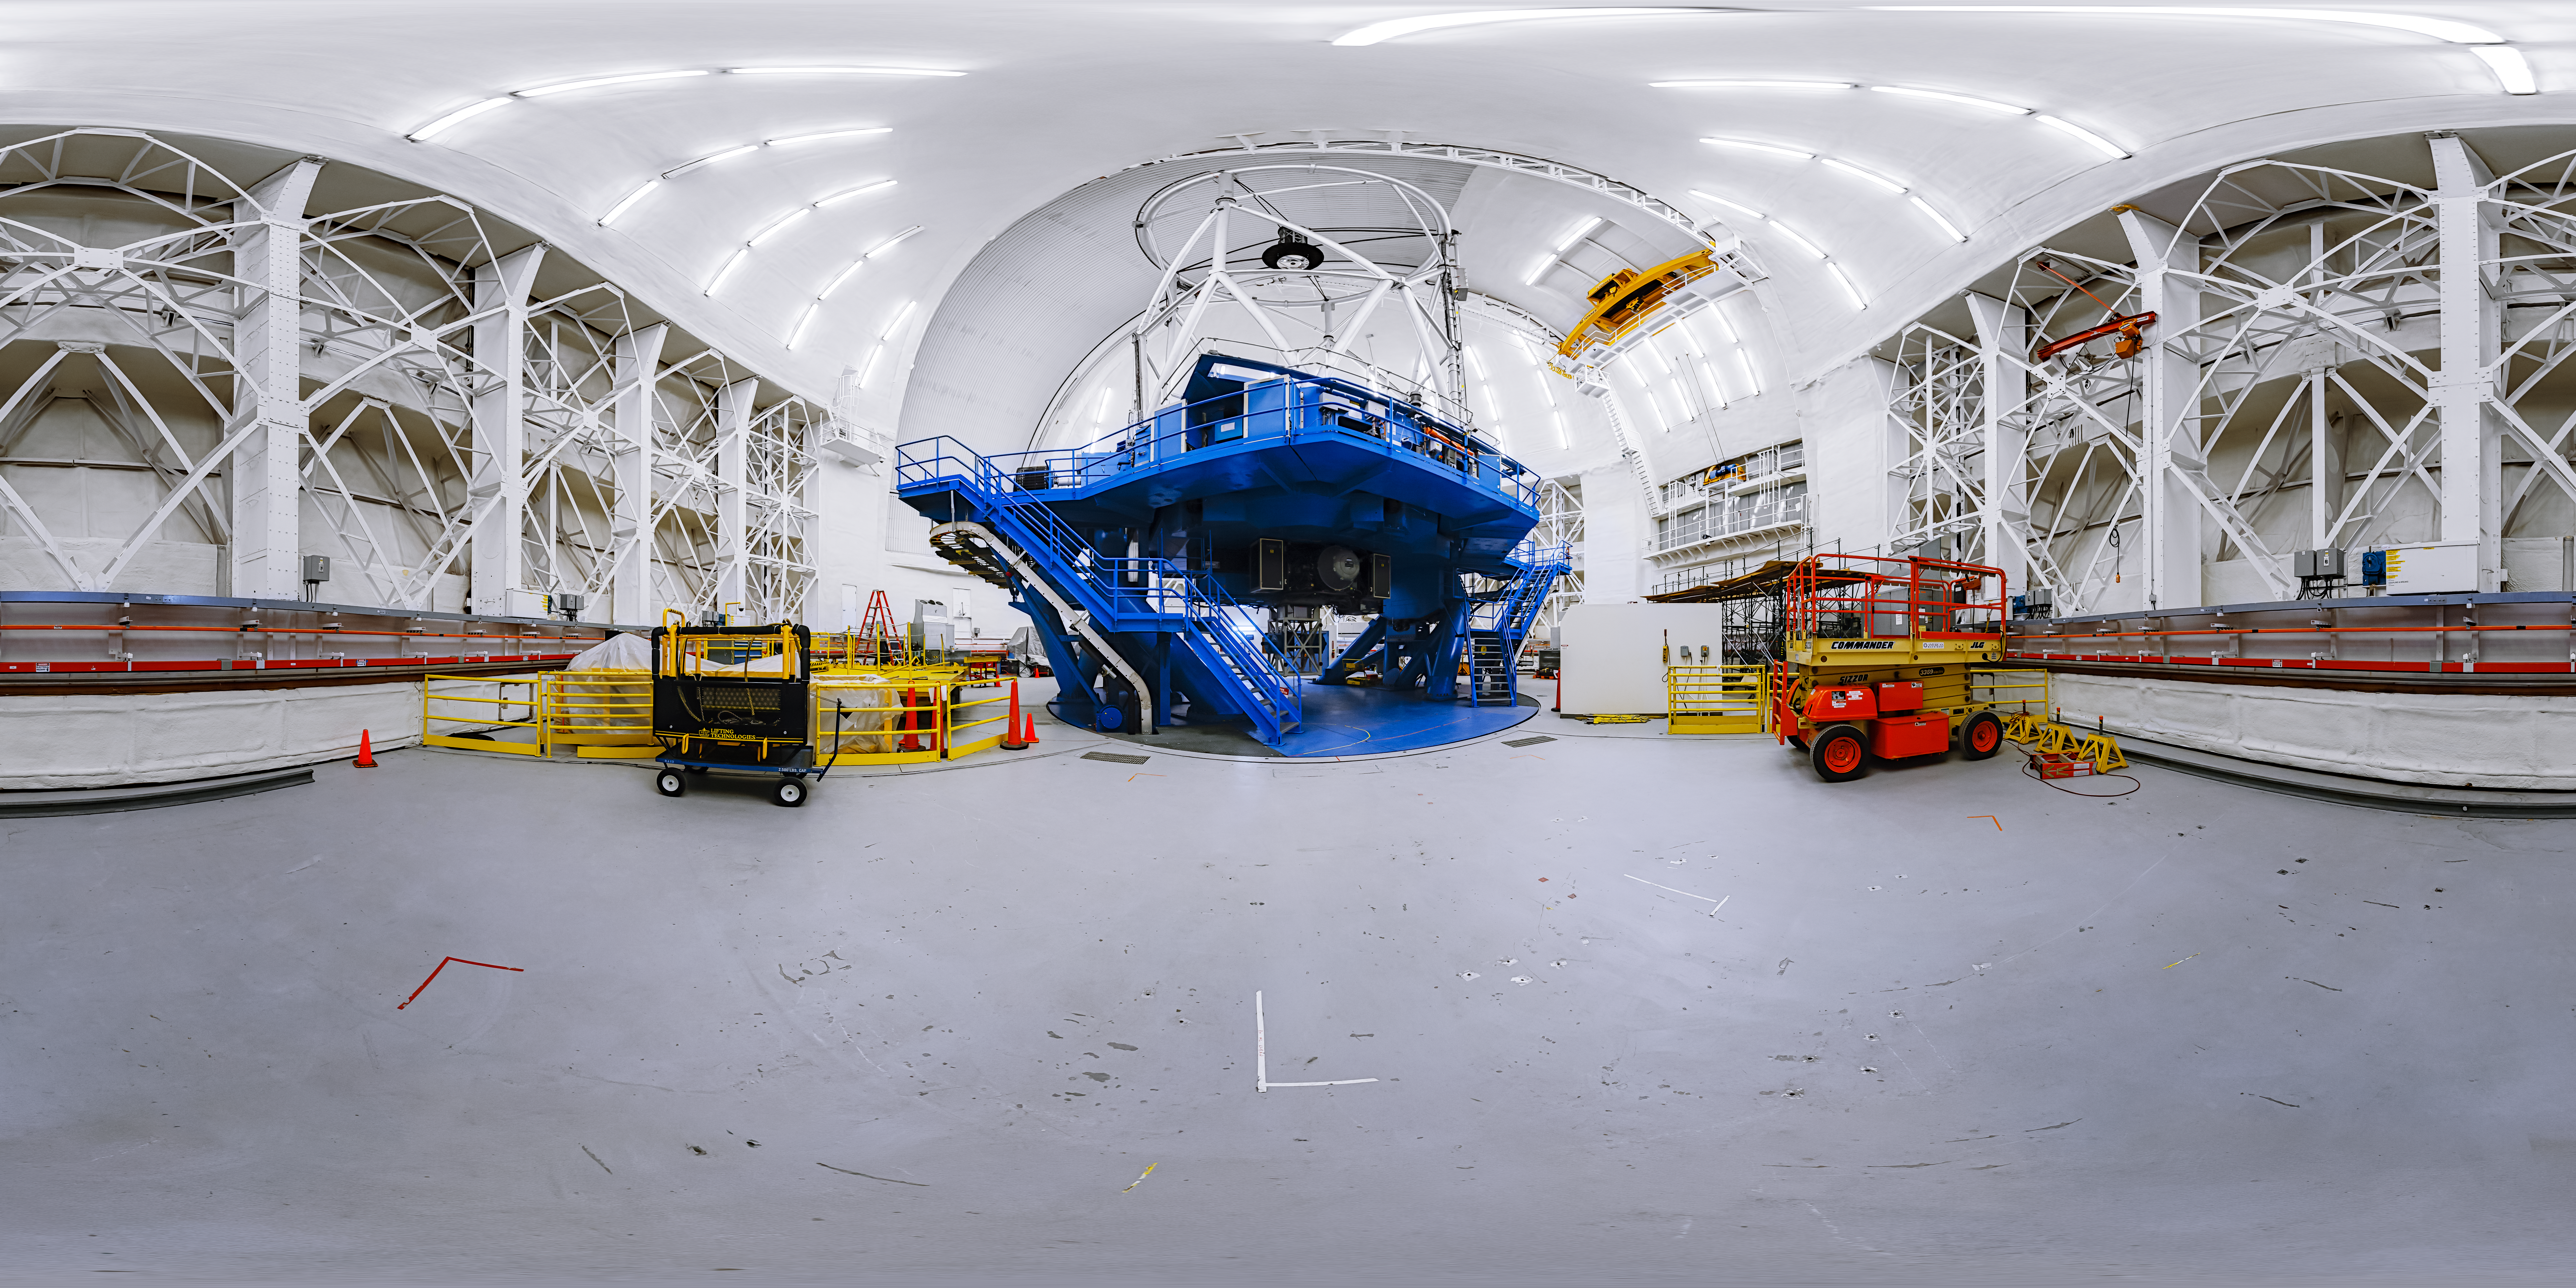

Gemini North Interior 360 Panorama

A 360 panorama inside the Gemini North dome with the telescope upright near the summit of Maunakea in Hawaiʻi.

Credit: International Gemini Observatory/NOIRLab/NSF/AURA/P. Horálek